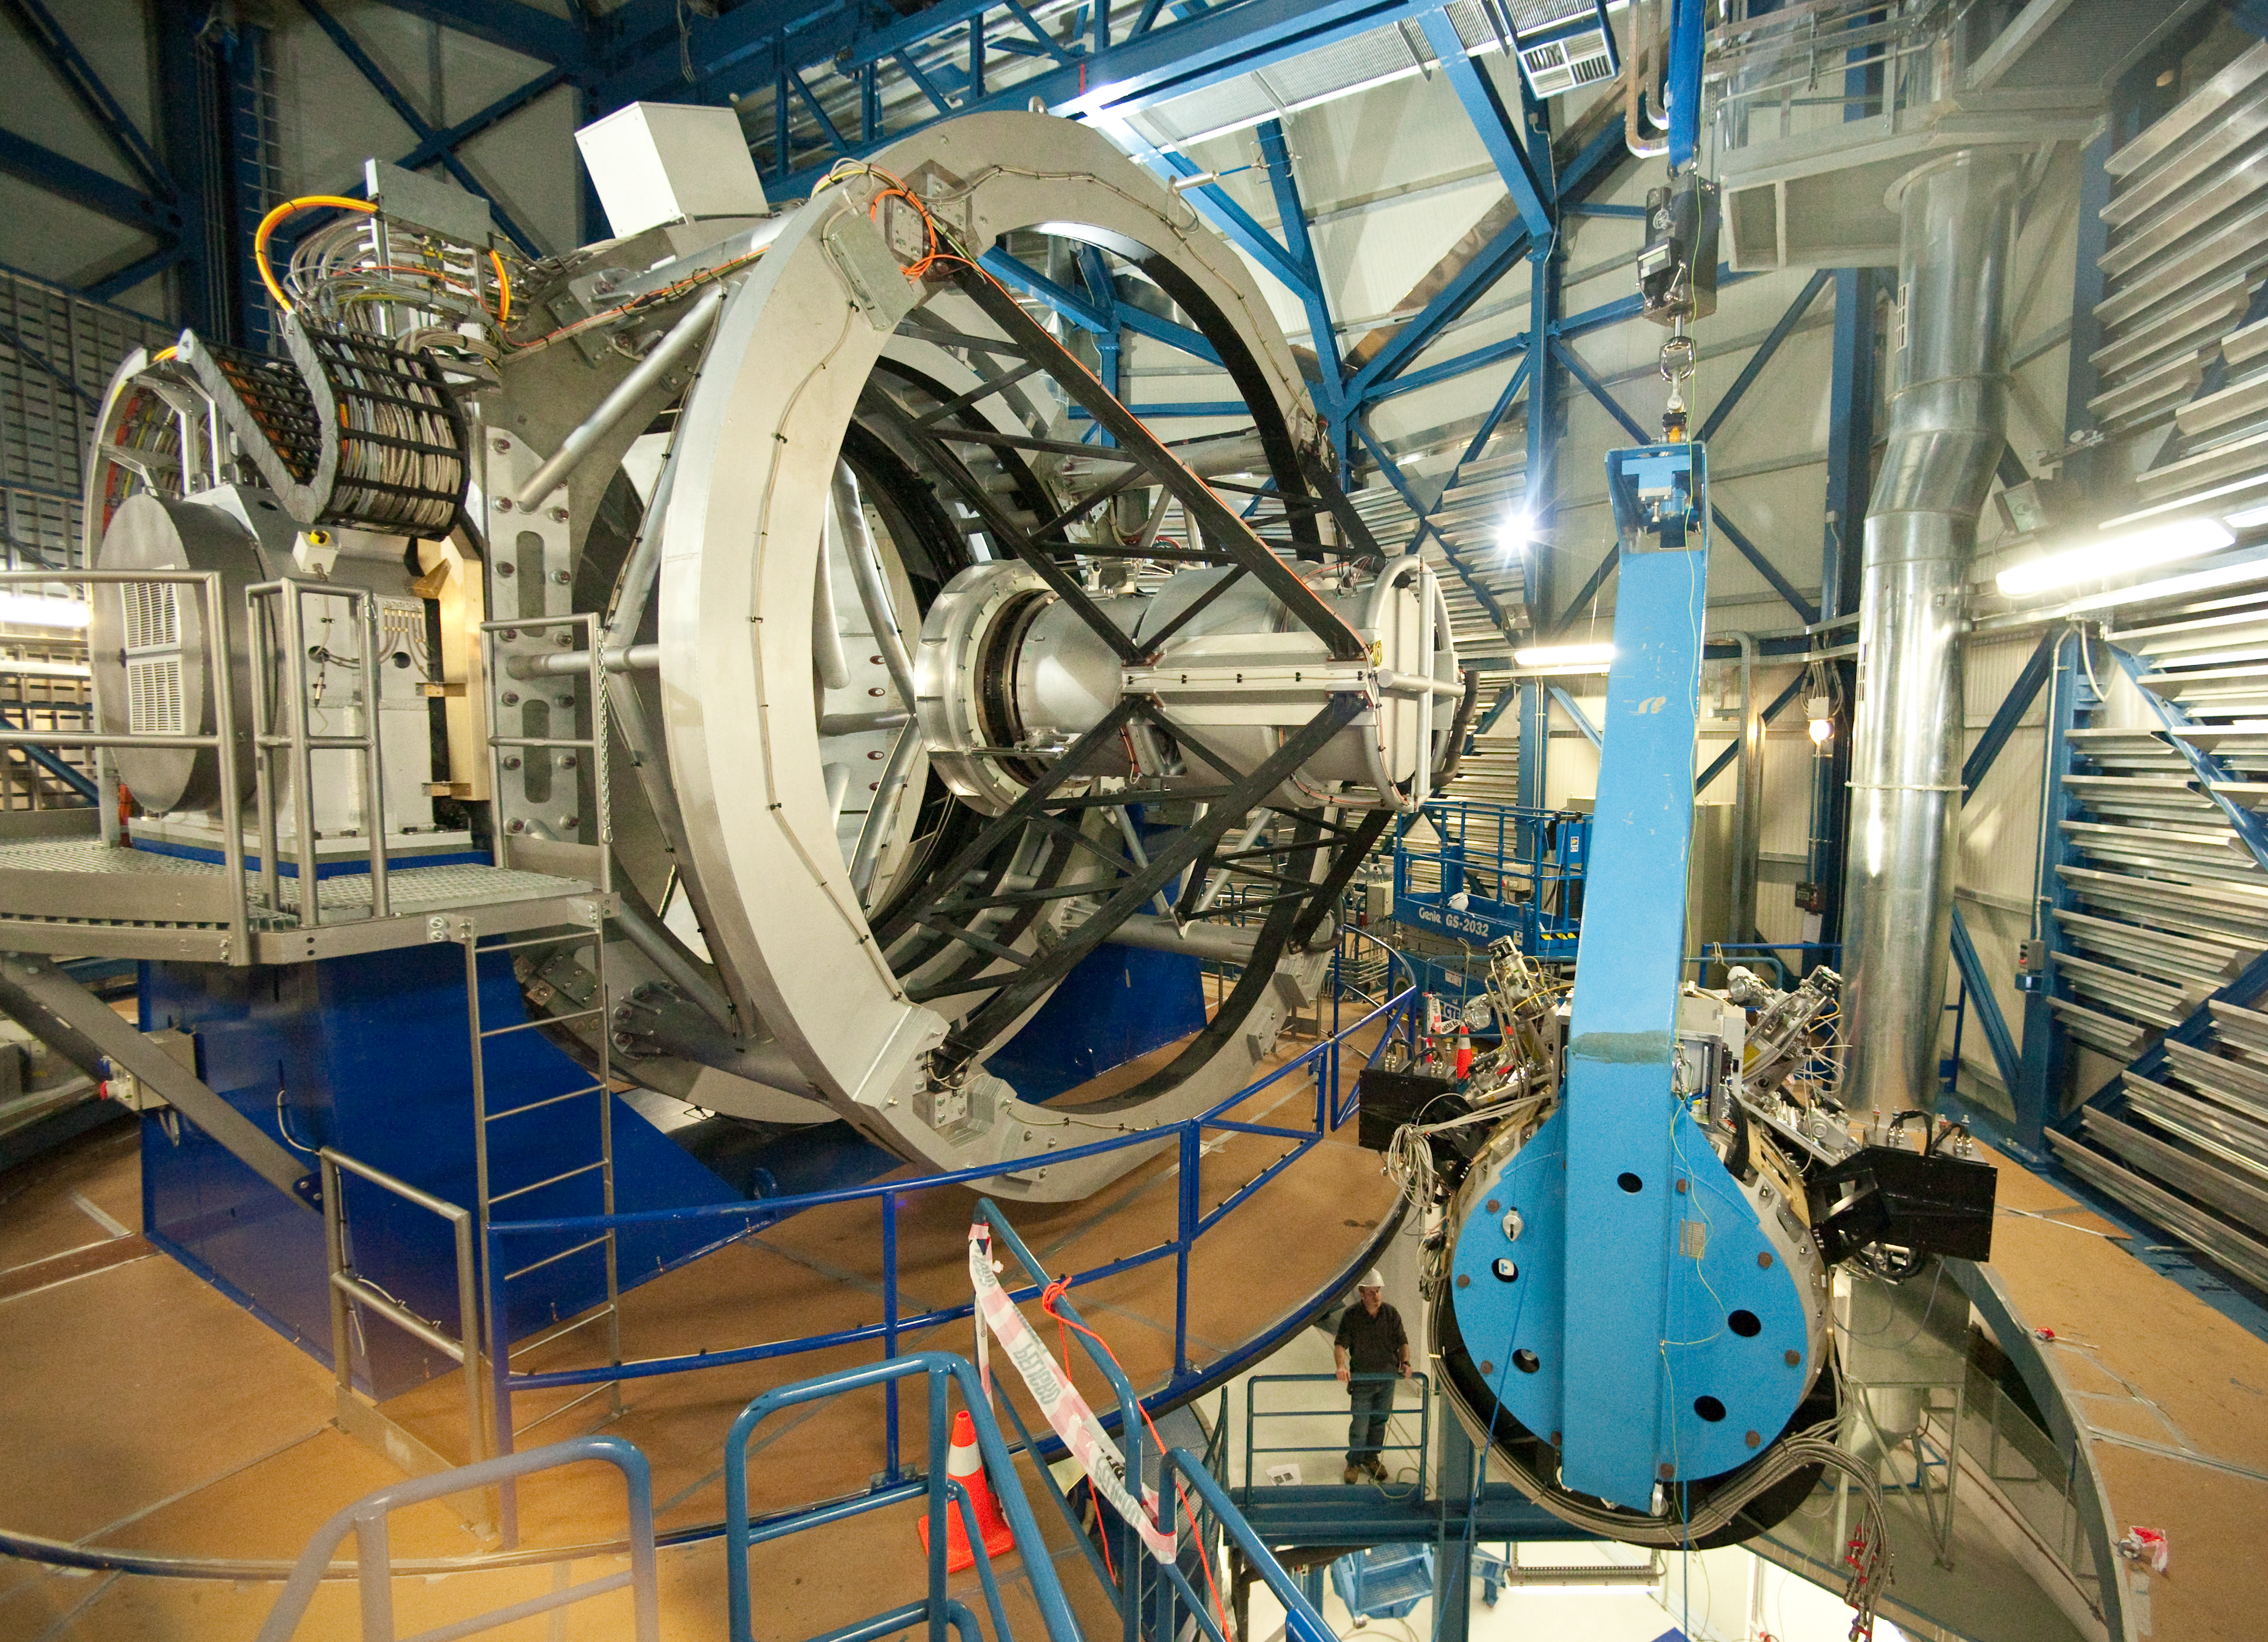

VISTA camera installation

The VISTA camera is hidden by the blue hoist (right) that will bring it into position for installation.

Credit: ESO